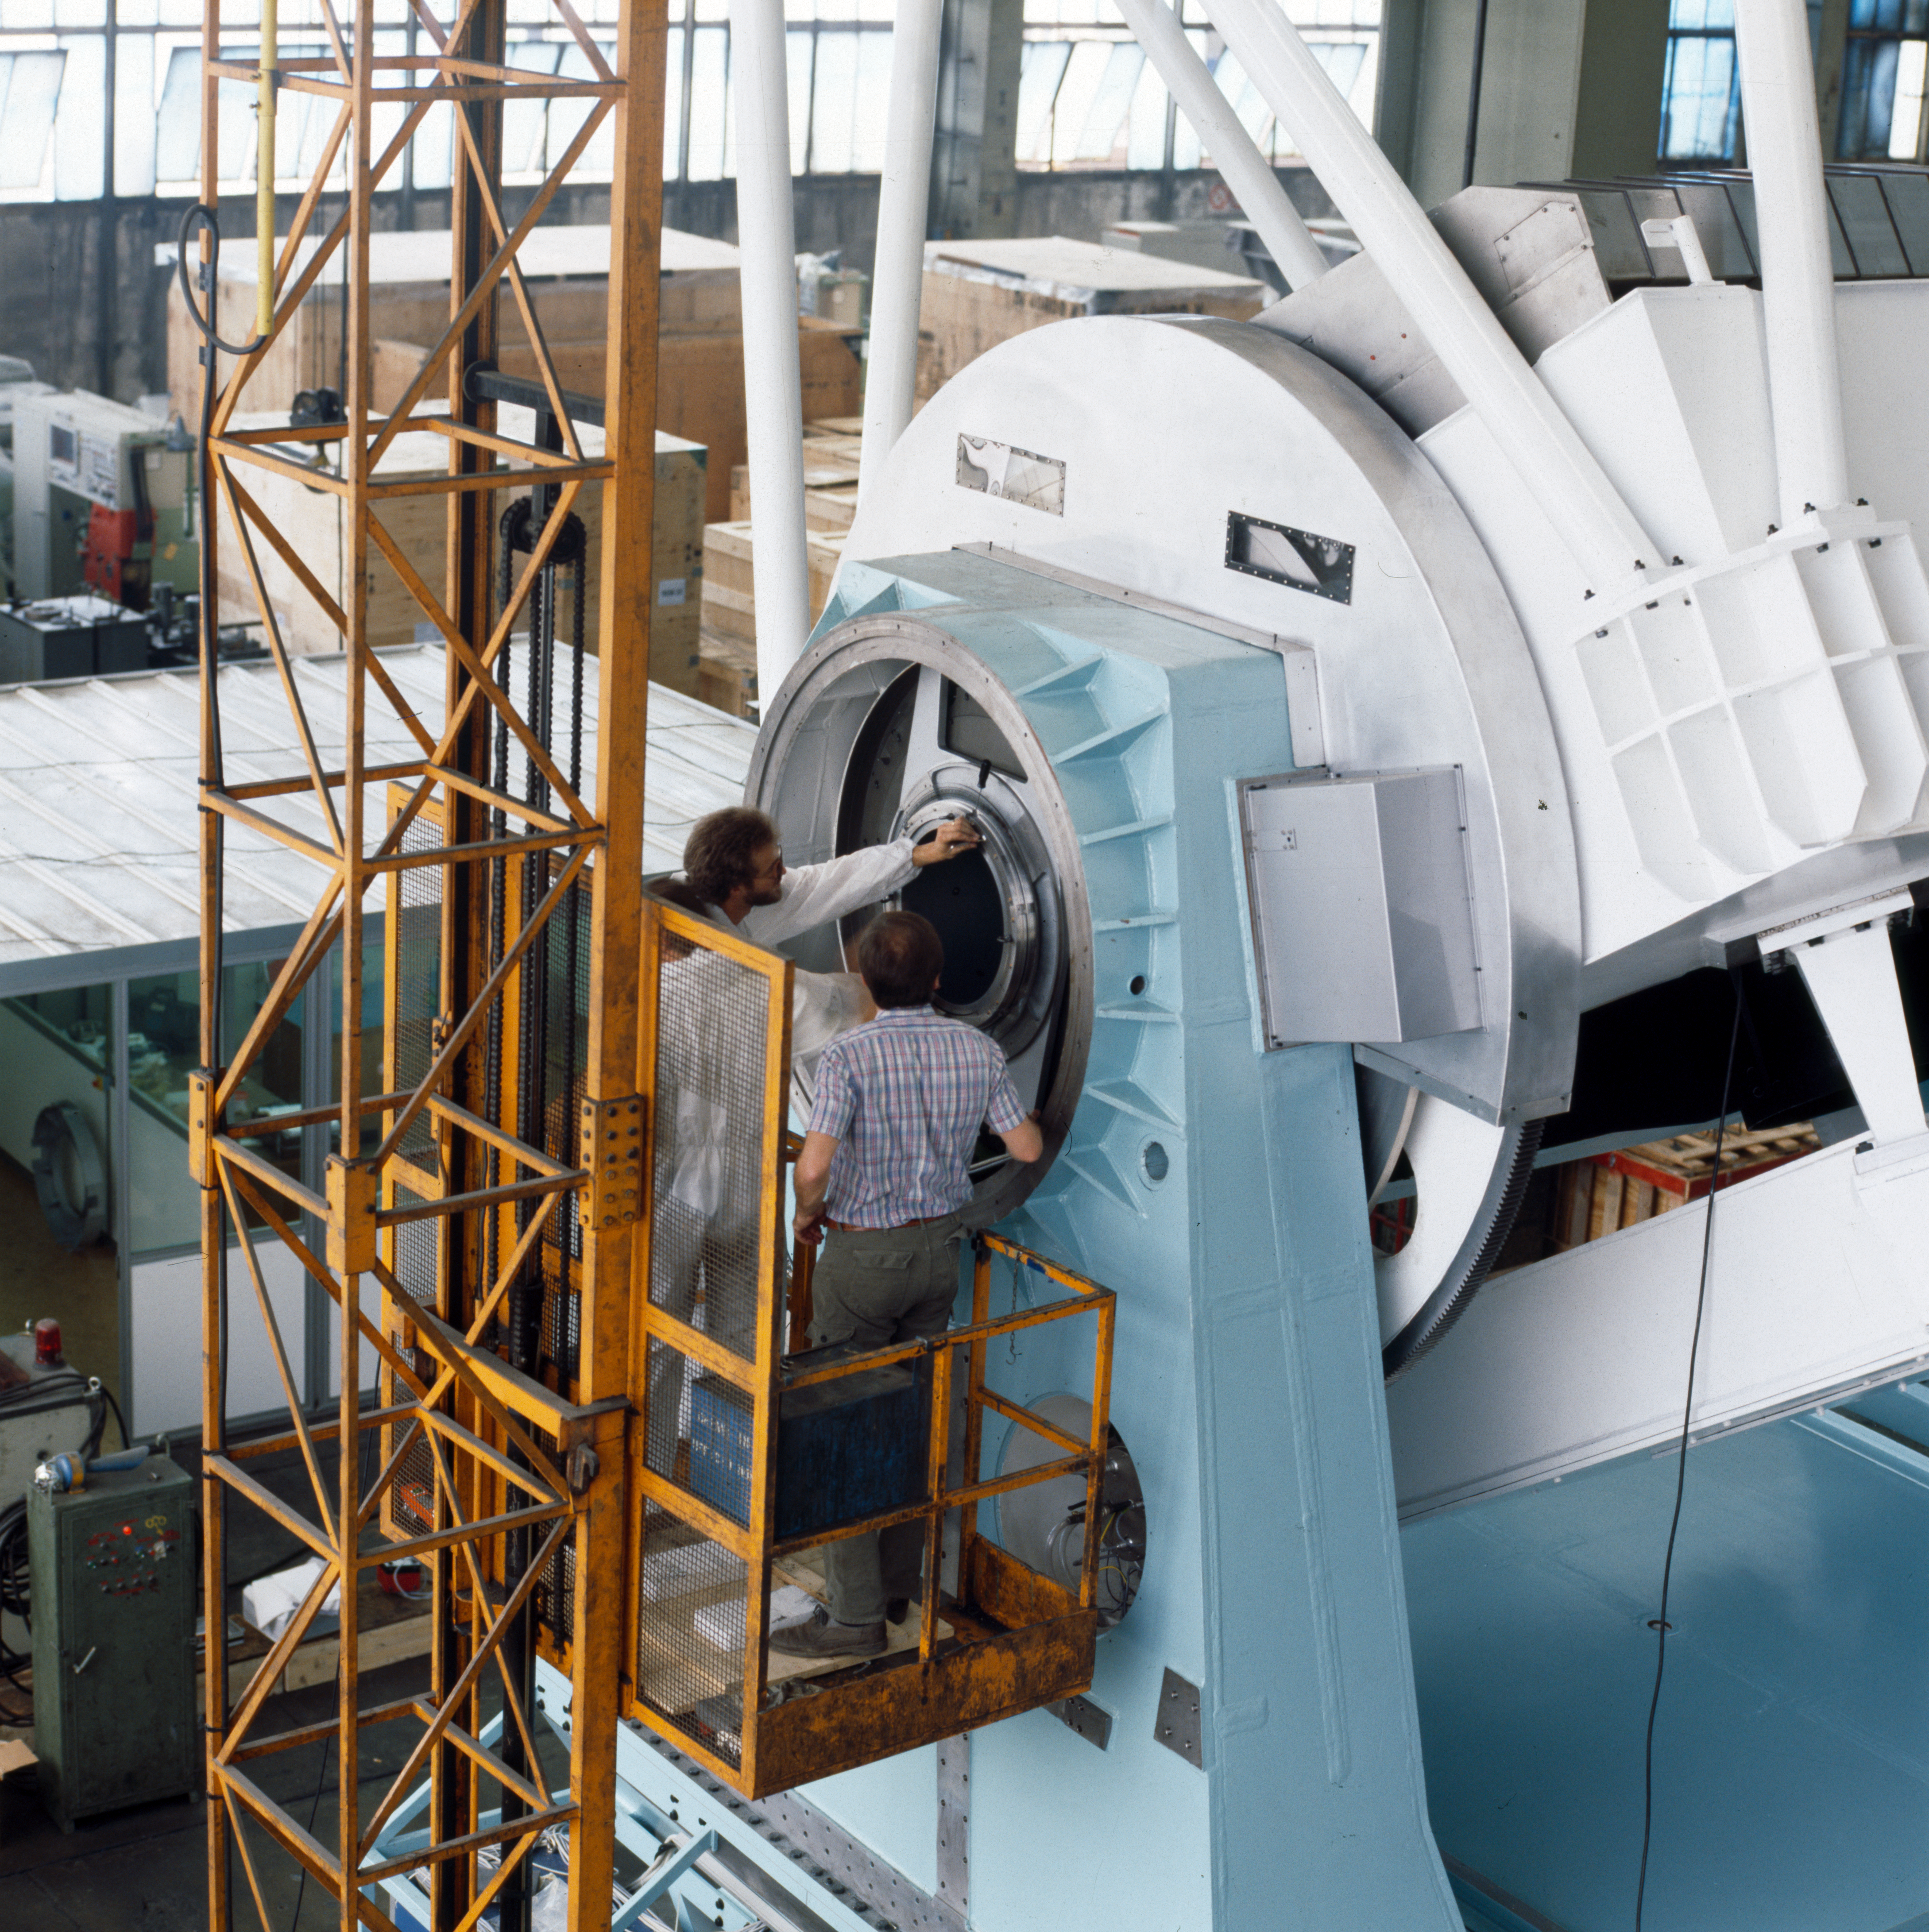

New Technology Telescope mount

Close-up of the New Technology Telescope mount under construction.

Credit: ESO